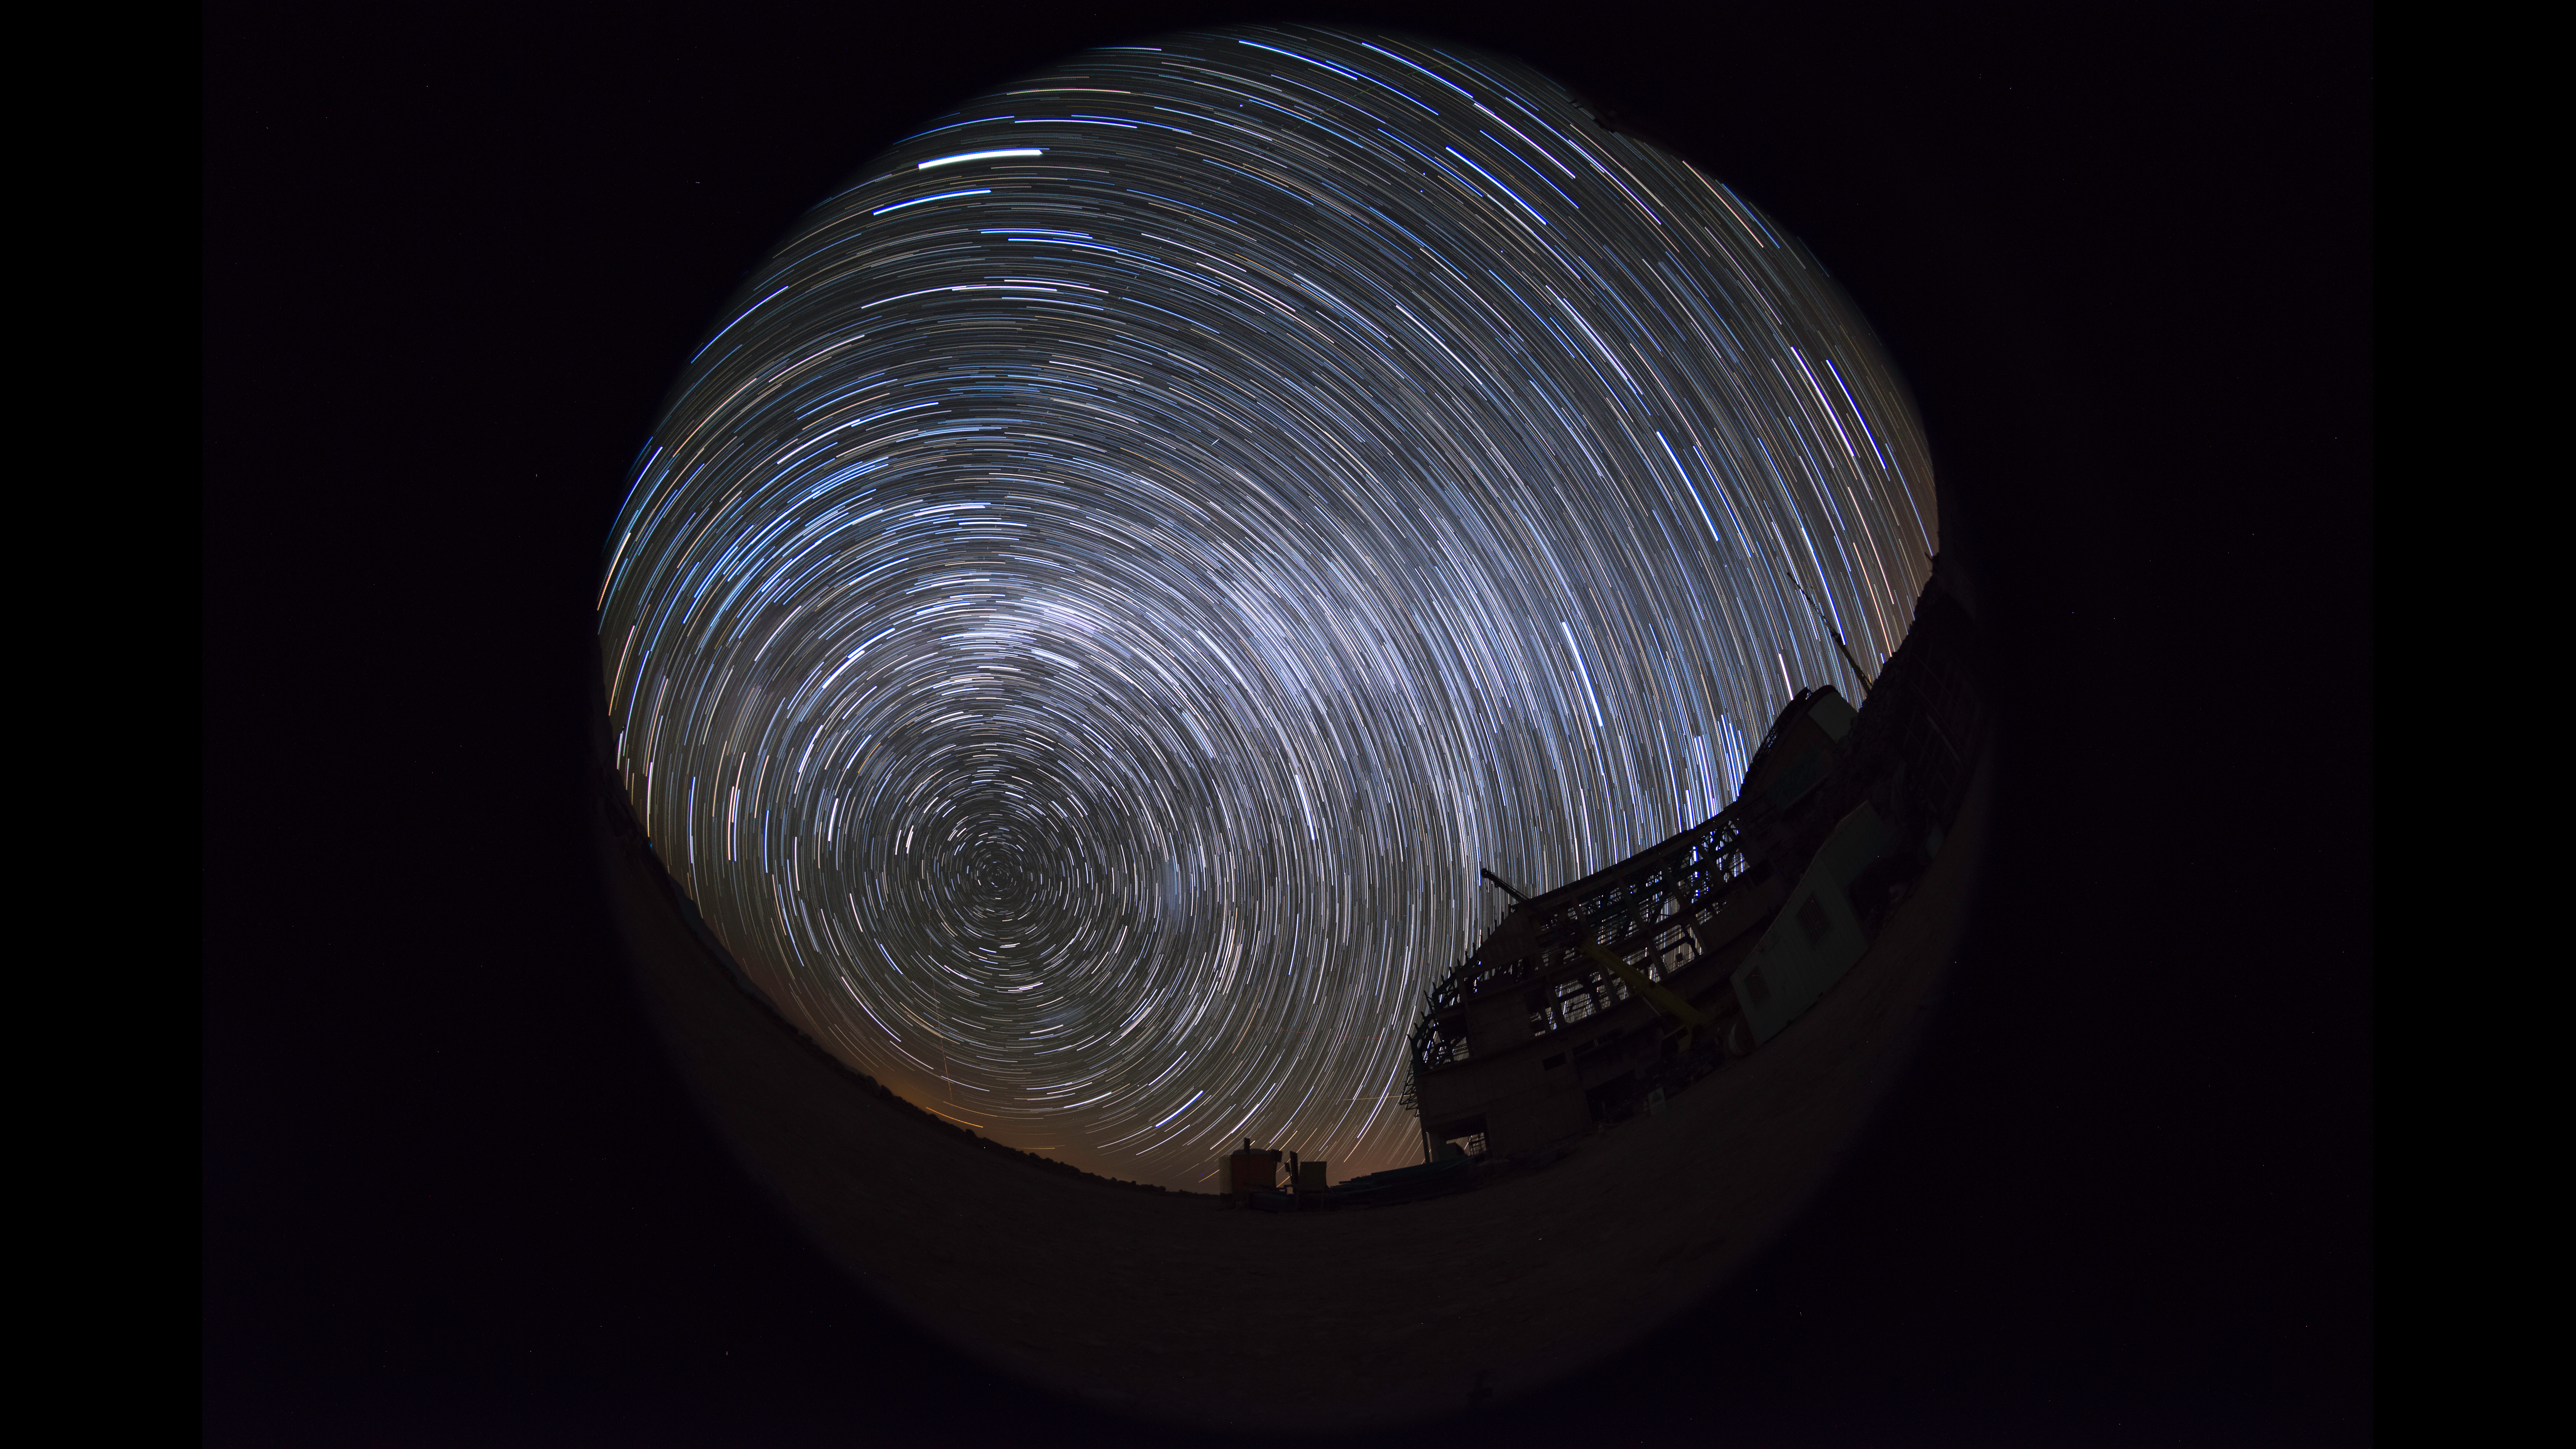

Summit Multimedia Visit 2017

In March 2017 a multimedia team visited Cerro Pachón to document LSST Facility construction. More details are at https://www.lsst.org/news/cerro-pach%C3%B3n-goes-hollywood.

Credit: M. Park/Inigo Films/Rubin Observatory/ NSF/ AURA